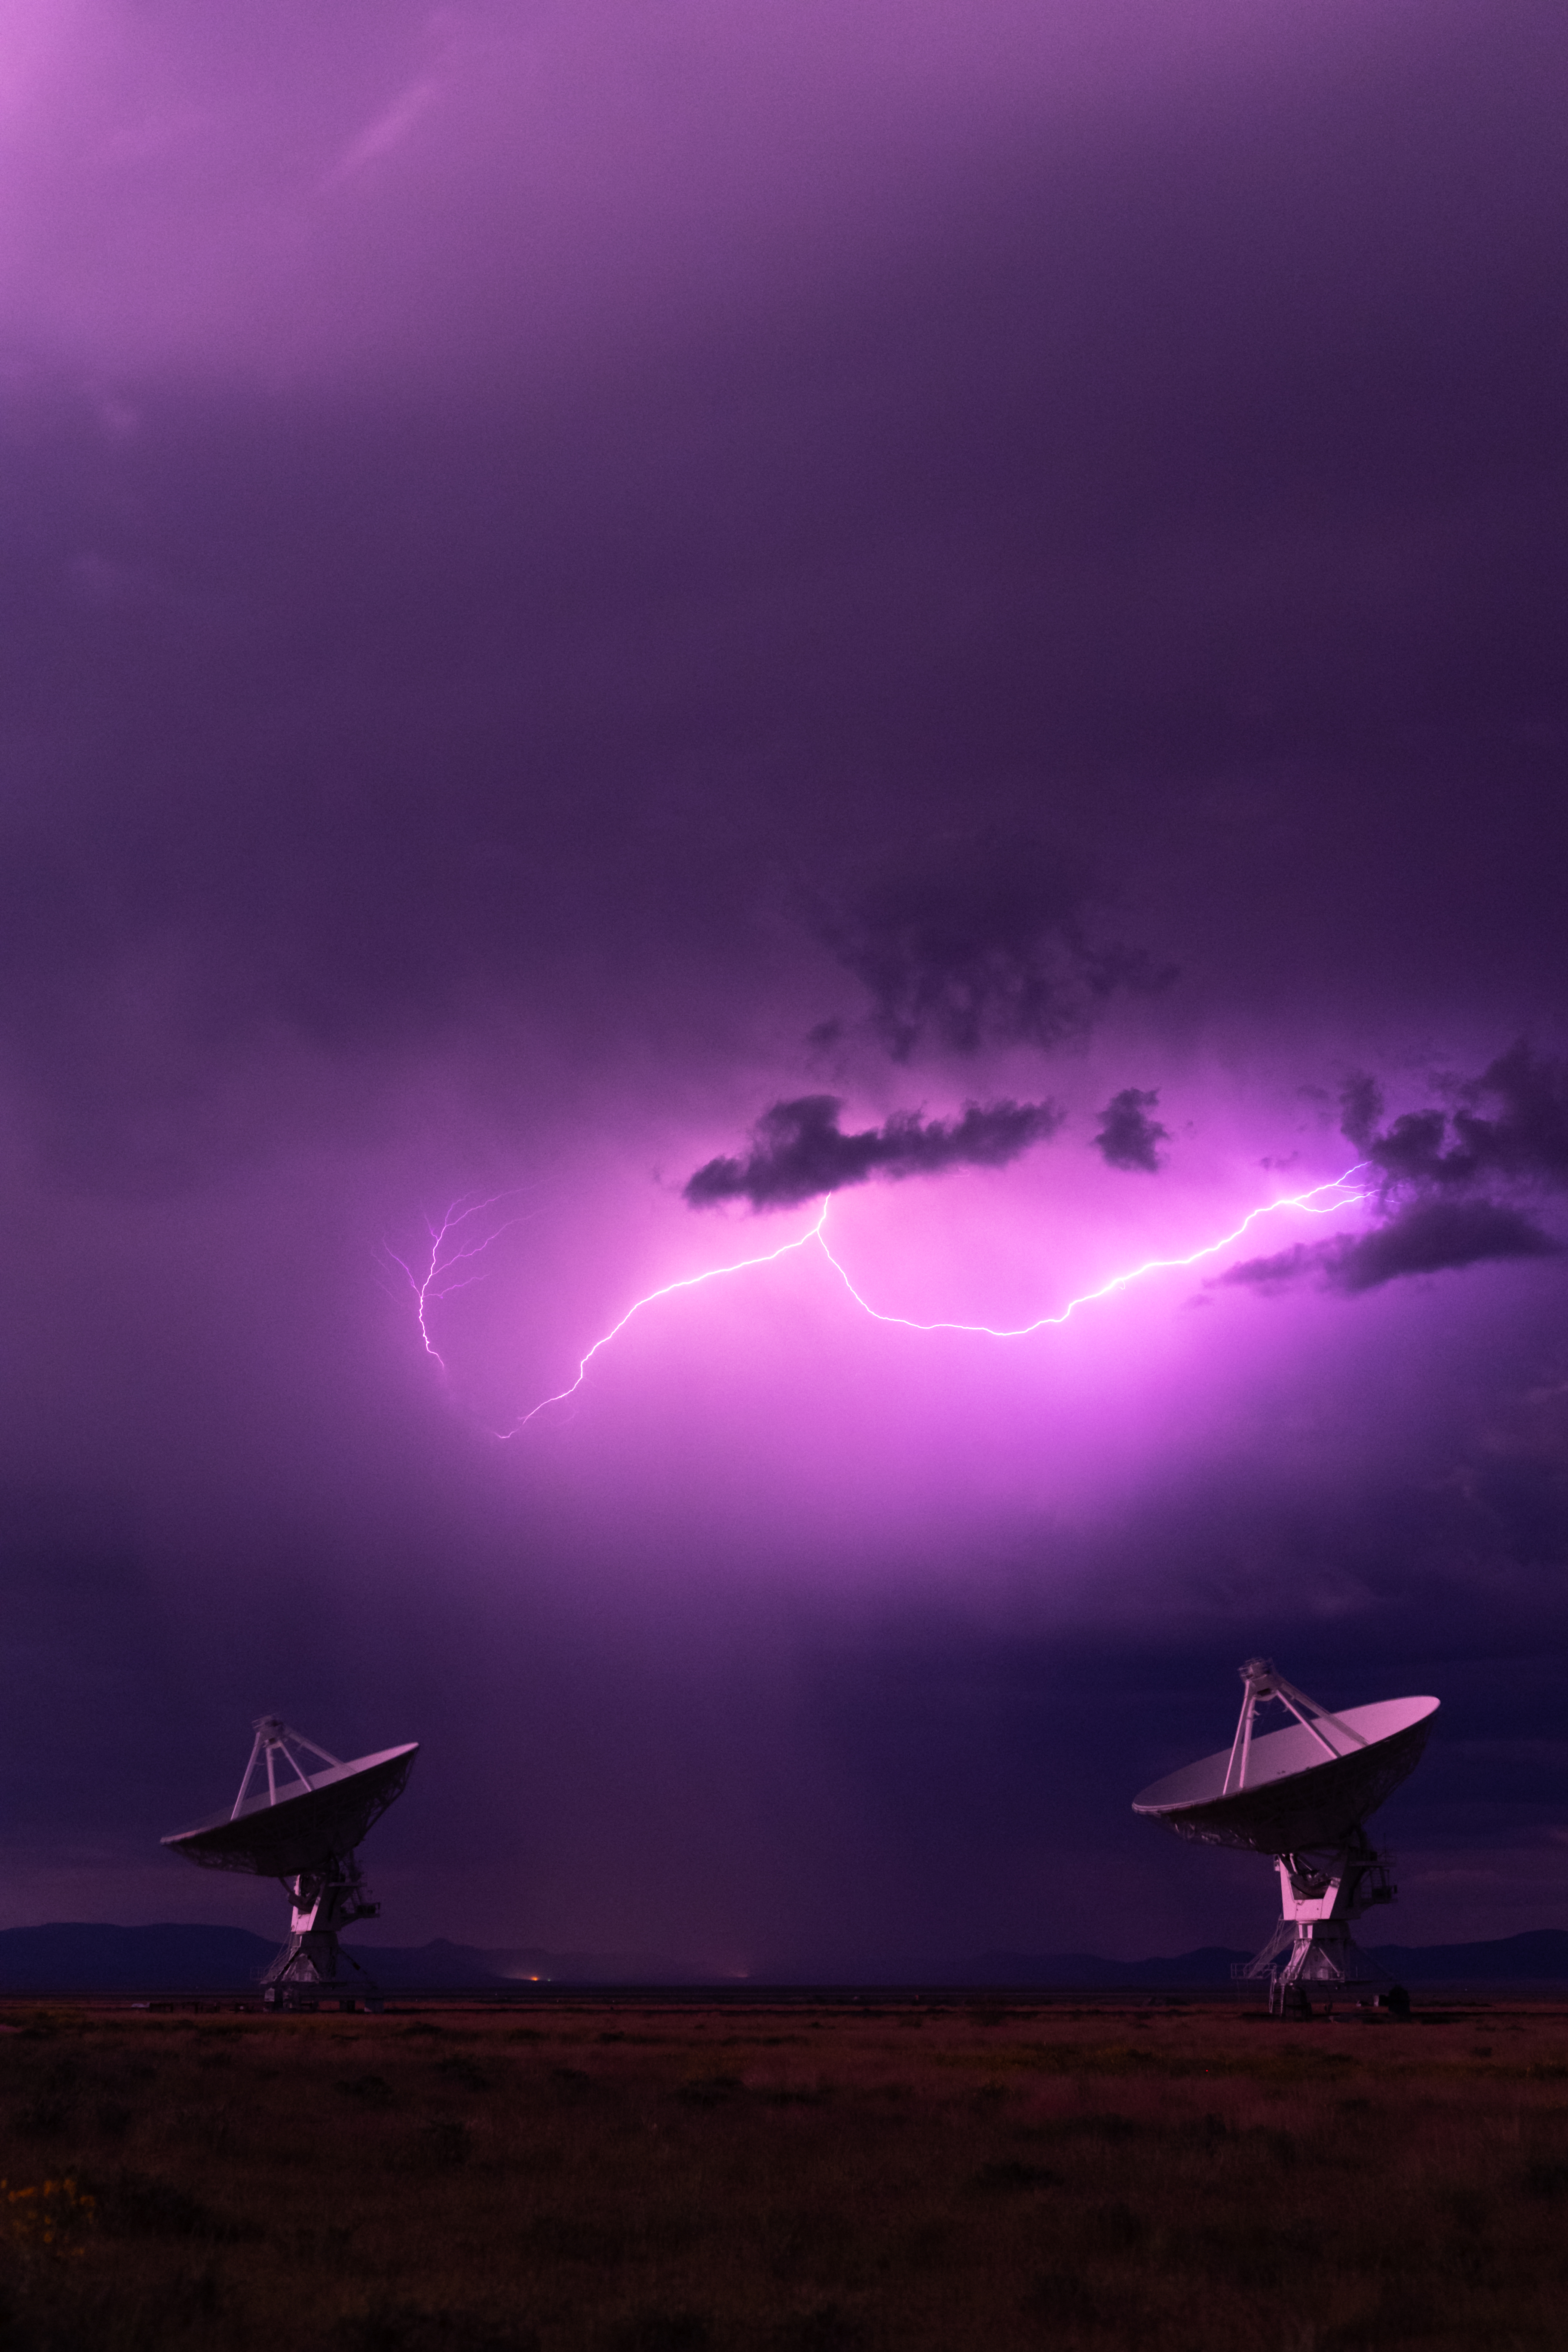

Lightning Strike Over VLA Dishes

Photo taken by Bettymaya Foott as part of an astrophotography project with the National Radio Astronomy Observatory and the Very Large Array (VLA).

Credit: Bettymaya Foott, NRAO/AUI/NSF